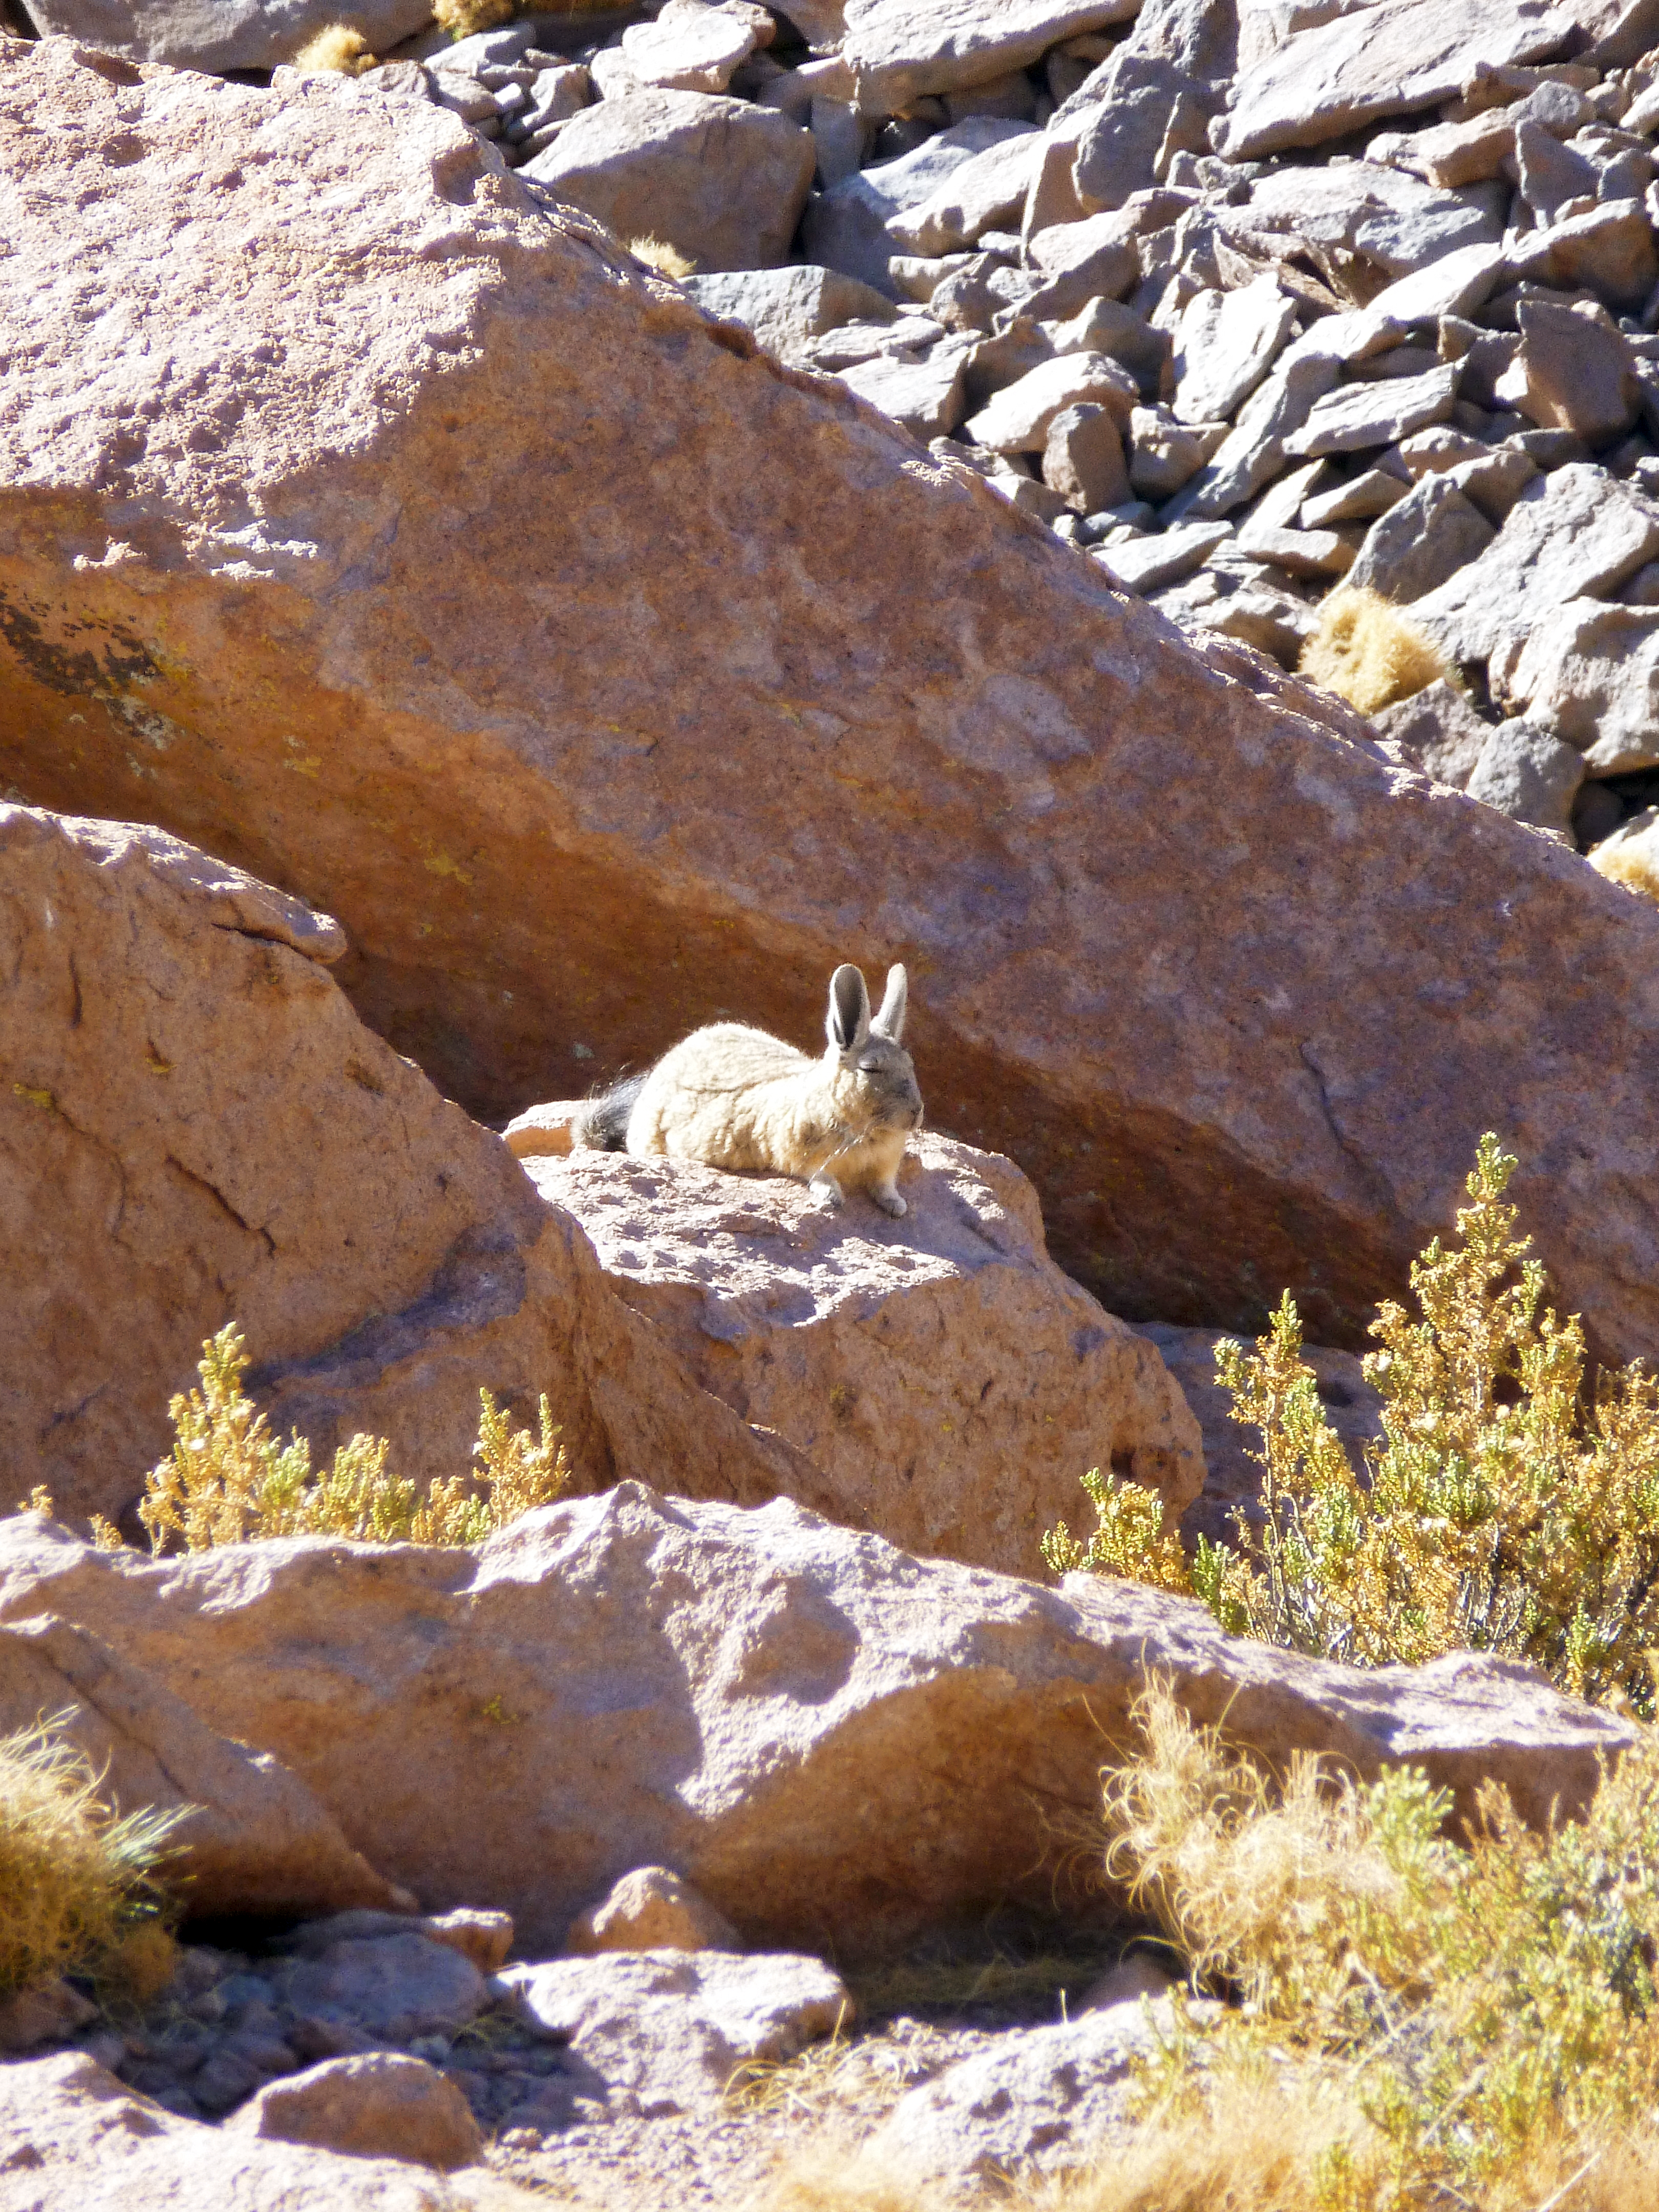

A rabbit

A rabbit near the Atacama Large Millimeter/submillimeter Array.

Credit: ESO